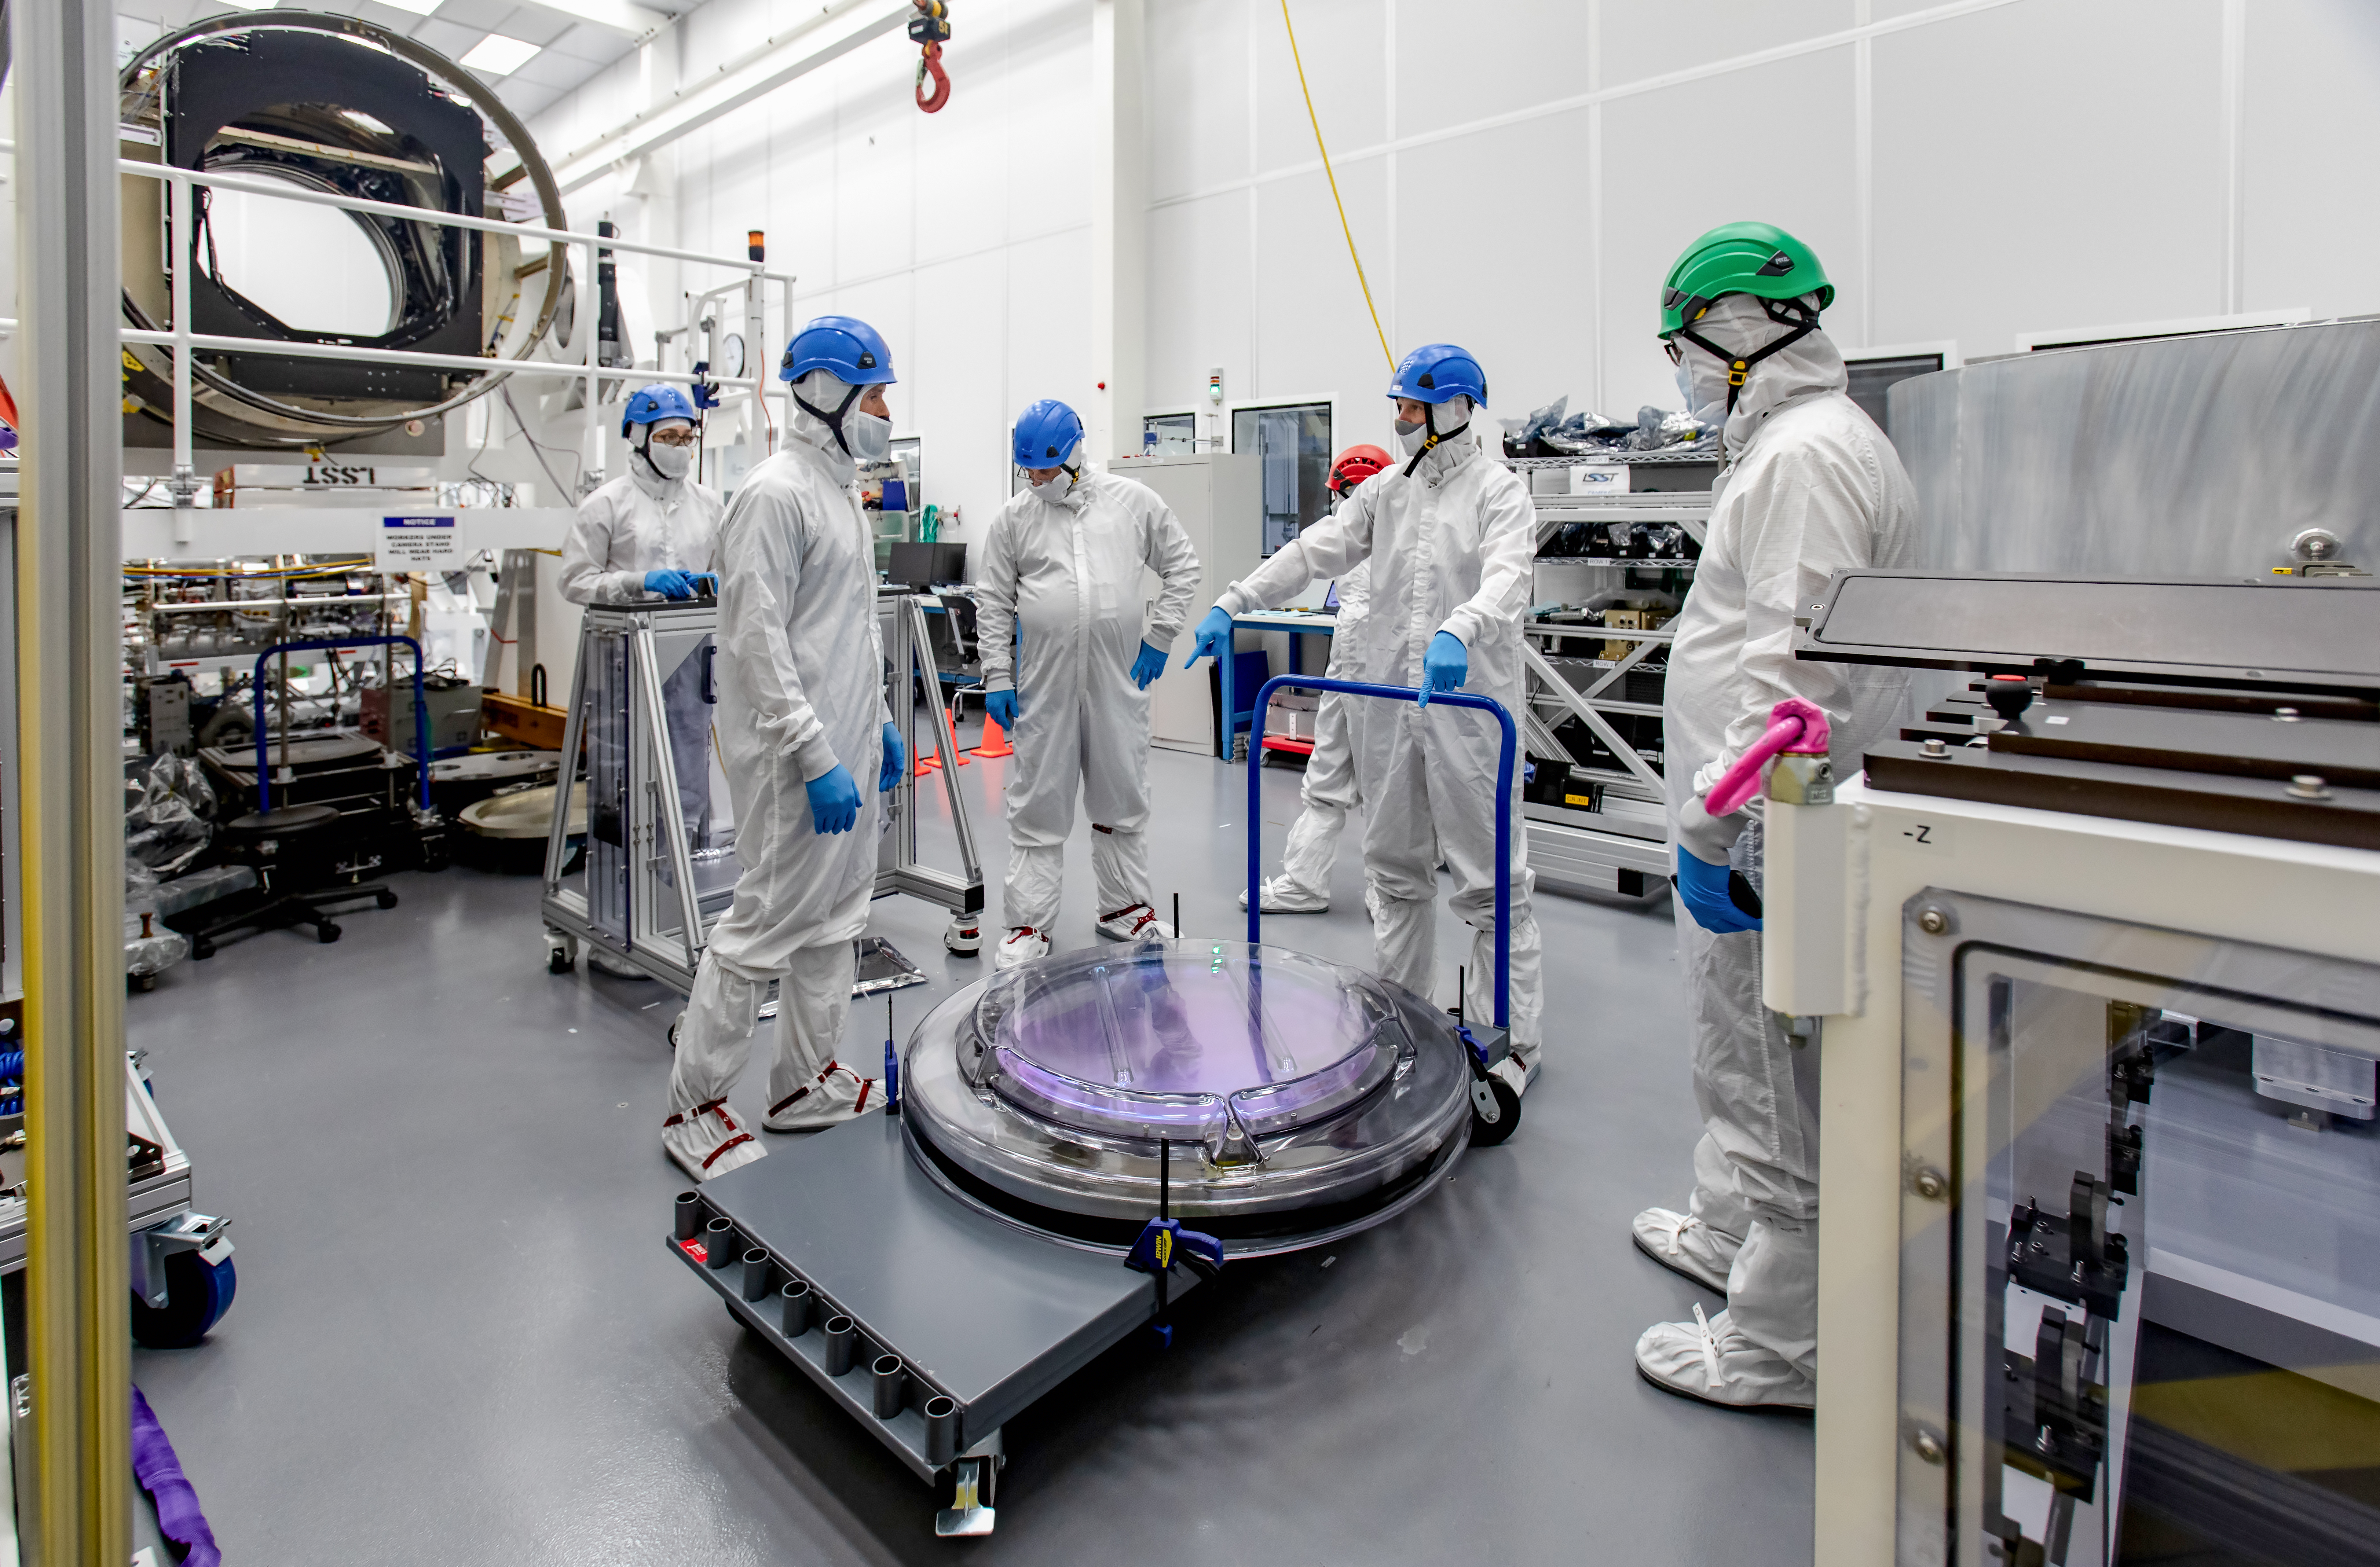

LSST R-Band Optical Filter

SLAC's LSST team carefully unpack, examine, test and store the r-band filter, the first of six optic filters that will be part of the completed LSST Camera.

Credit: Jacqueline Ramseyer Orrell/SLAC National Accelerator Laboratory